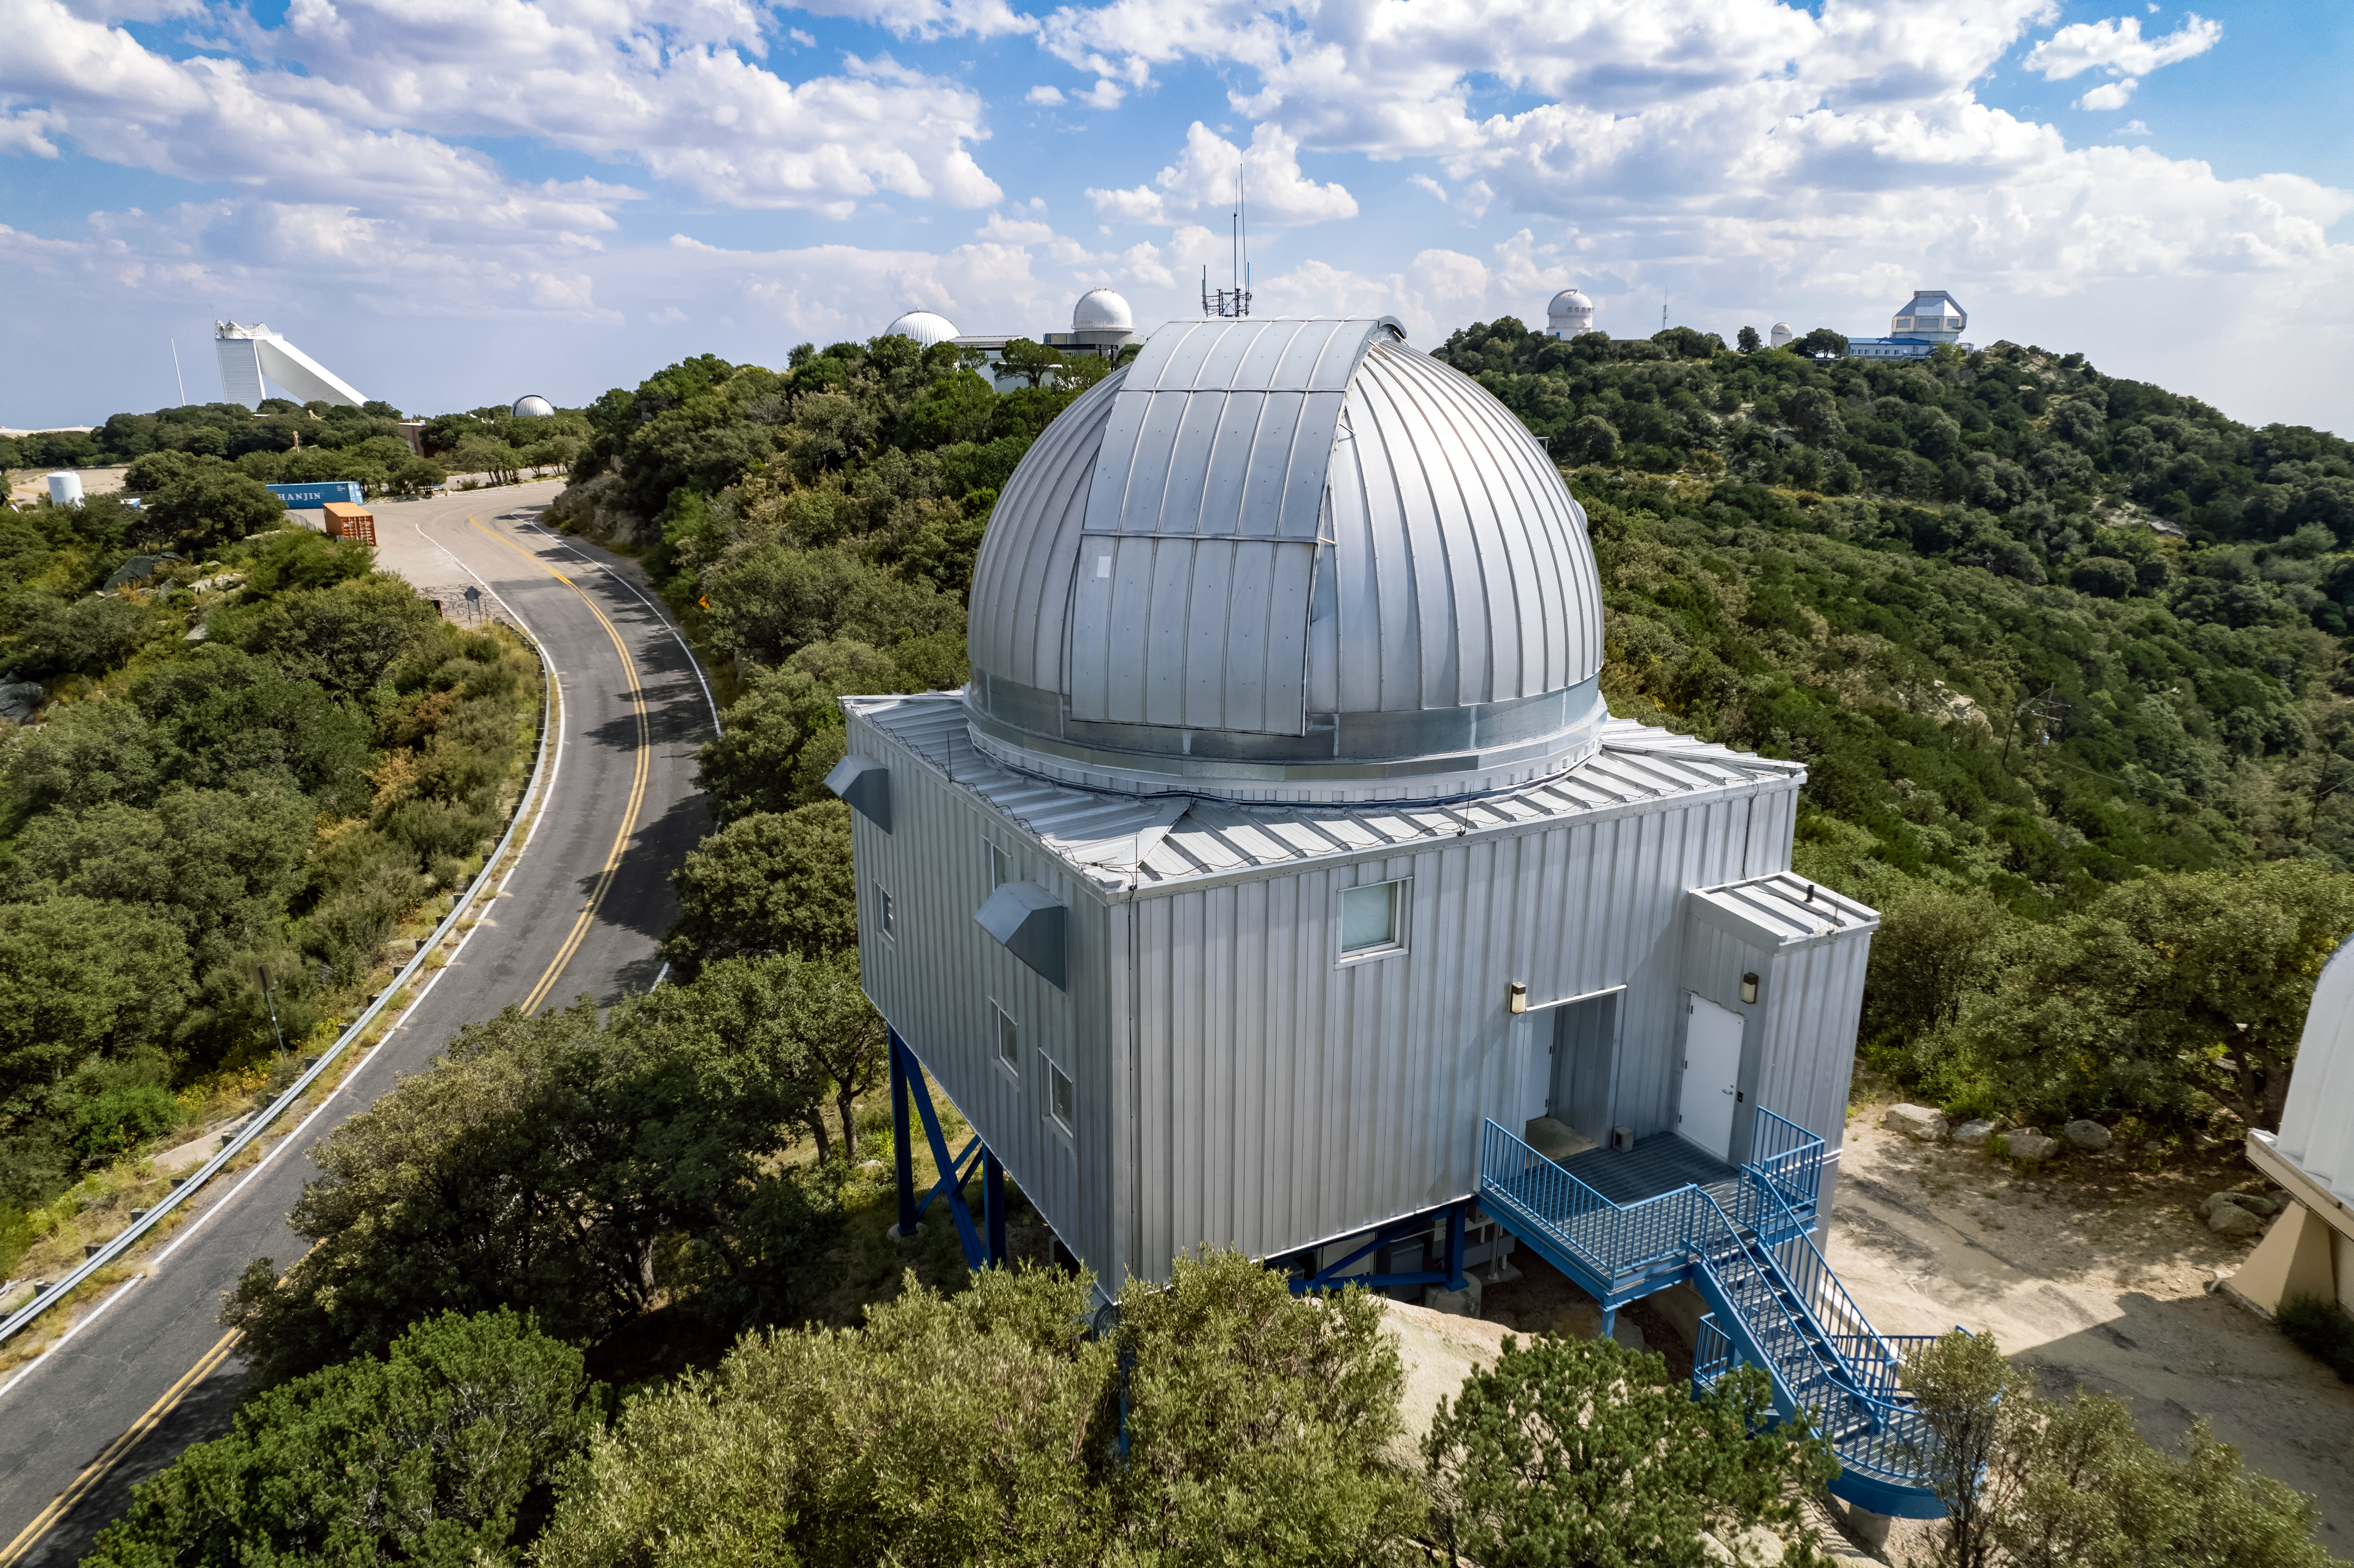

UA 1.8-meter Spacewatch Telescope

The UA 1.8-meter Spacewatch Telescope is shown here at Kitt Peak National Observatory.

Credit: NOIRLab/AURA/NSF